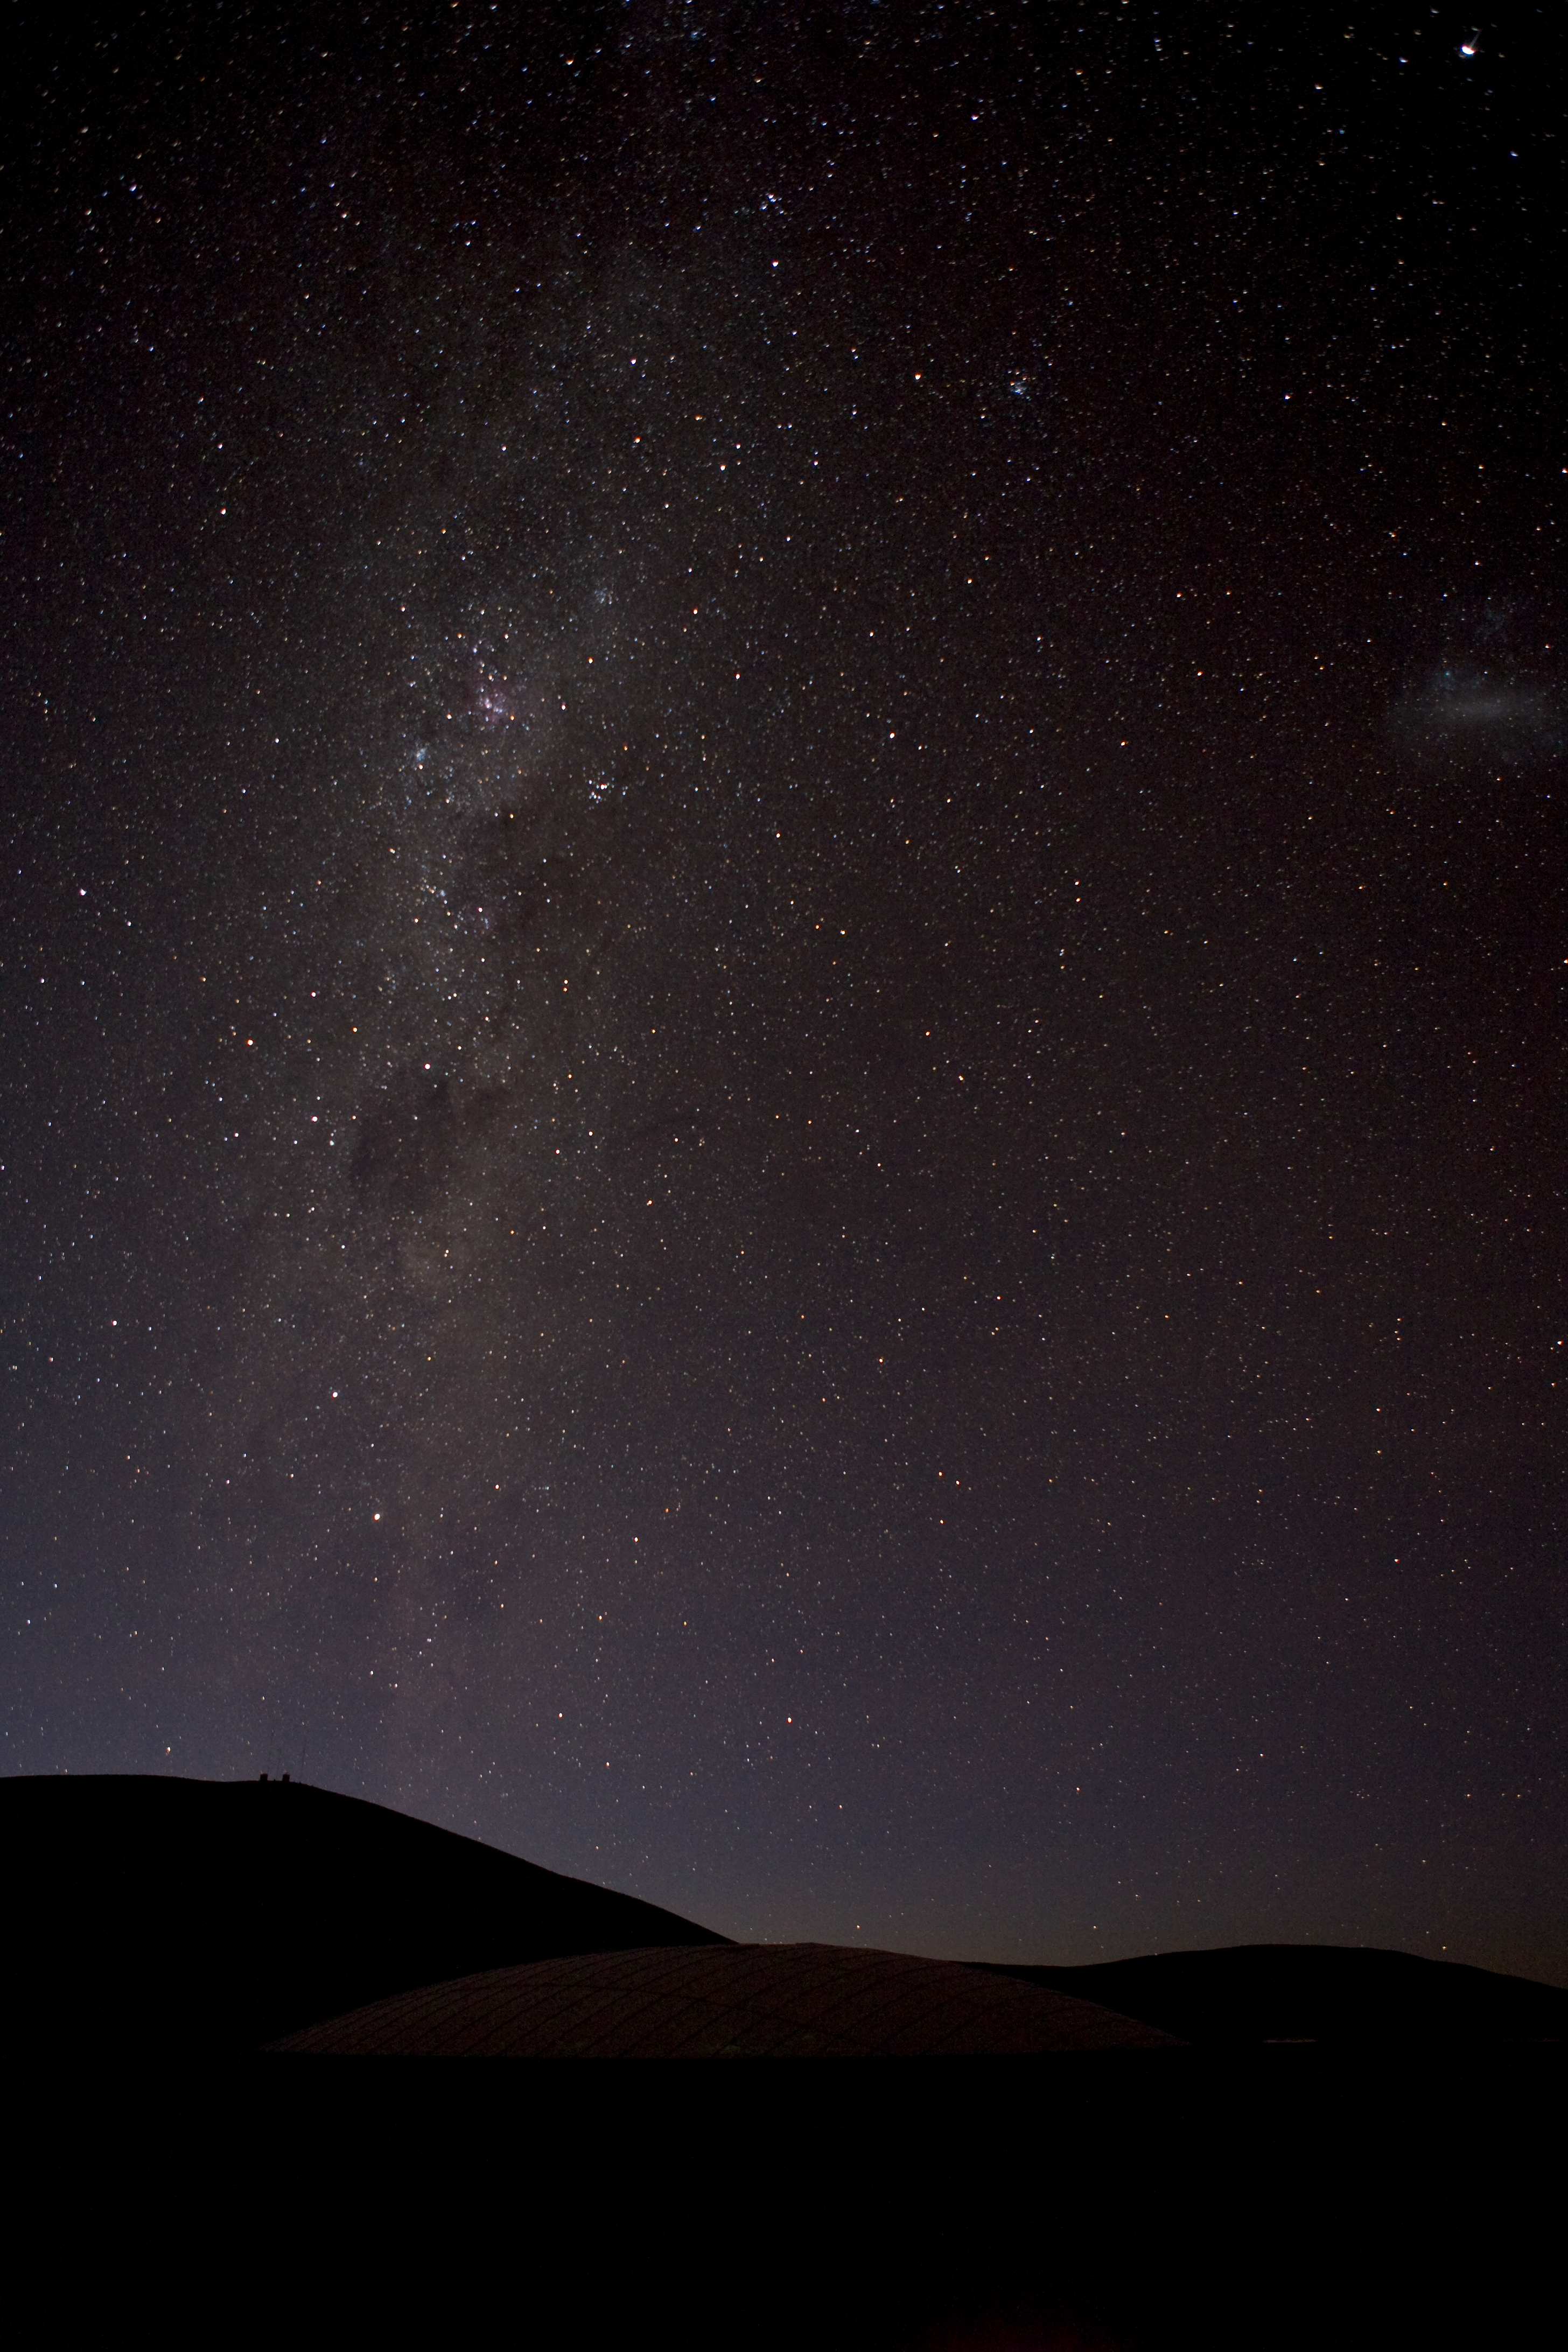

Milky Way over Paranal

Paranal Residencia and Milky Way

Credit: ESO/H.H.Heyer